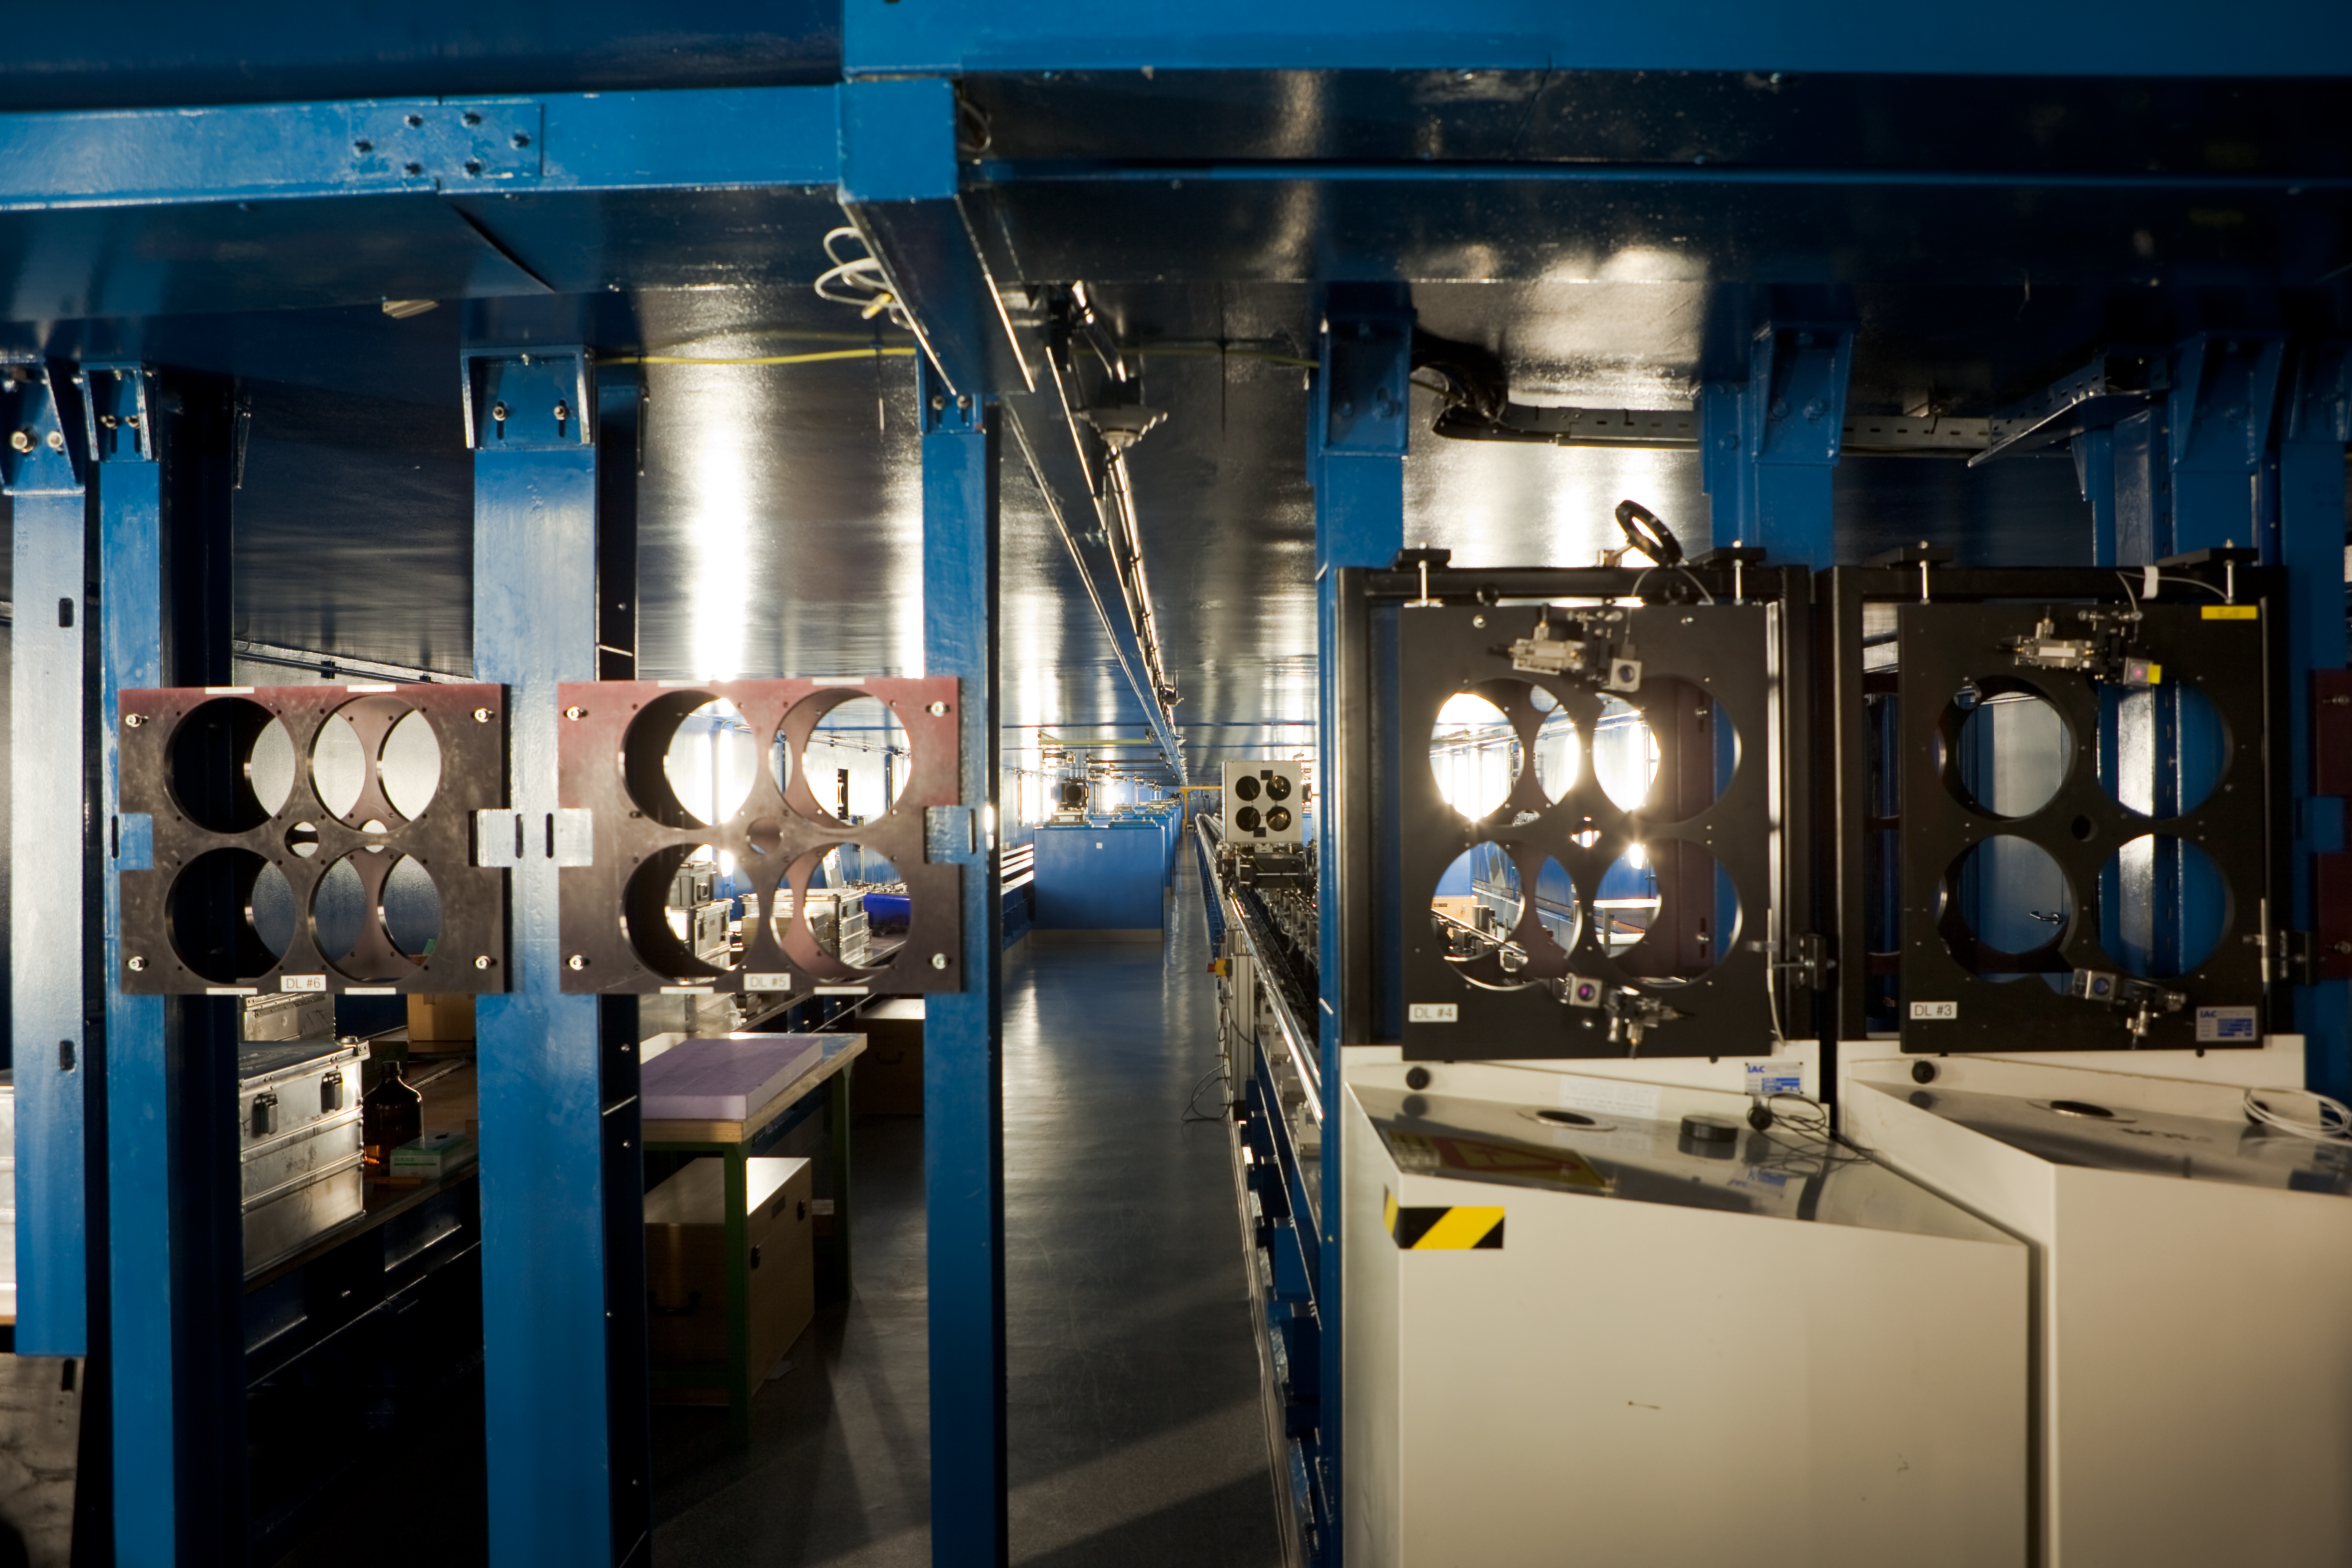

VLTI tunnel

One of the VLTI tunnels. This picture was obtained in March 2009.

Credit: ESO